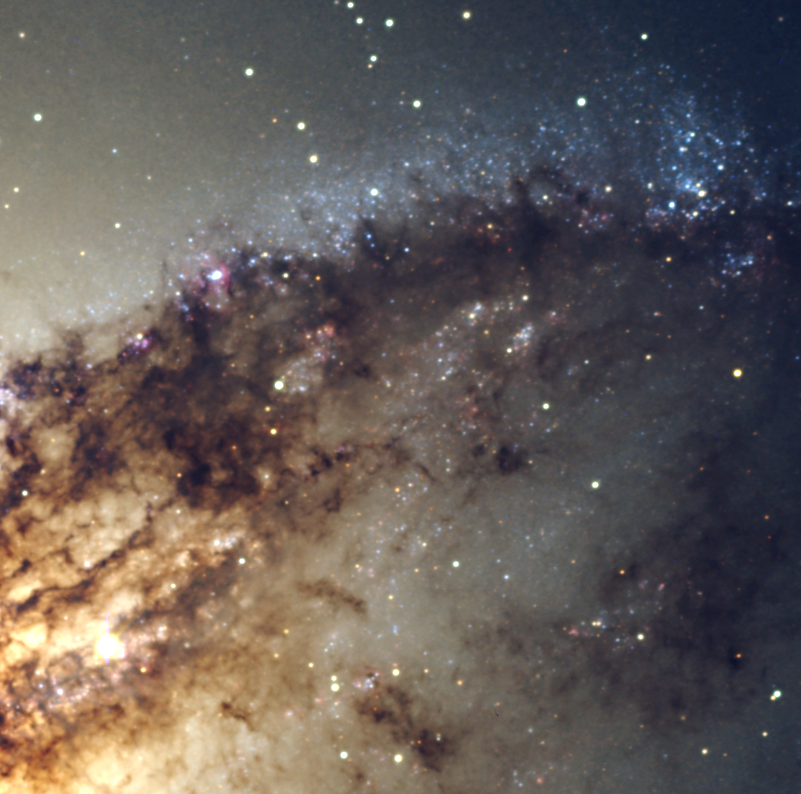

Centaurus A

An area, north-west of the centre of Centaurus A with a detailed view of the dust lane and clusters of luminous blue stars. The normal version of this photo retains the orginal pixels.

Credit: ESO